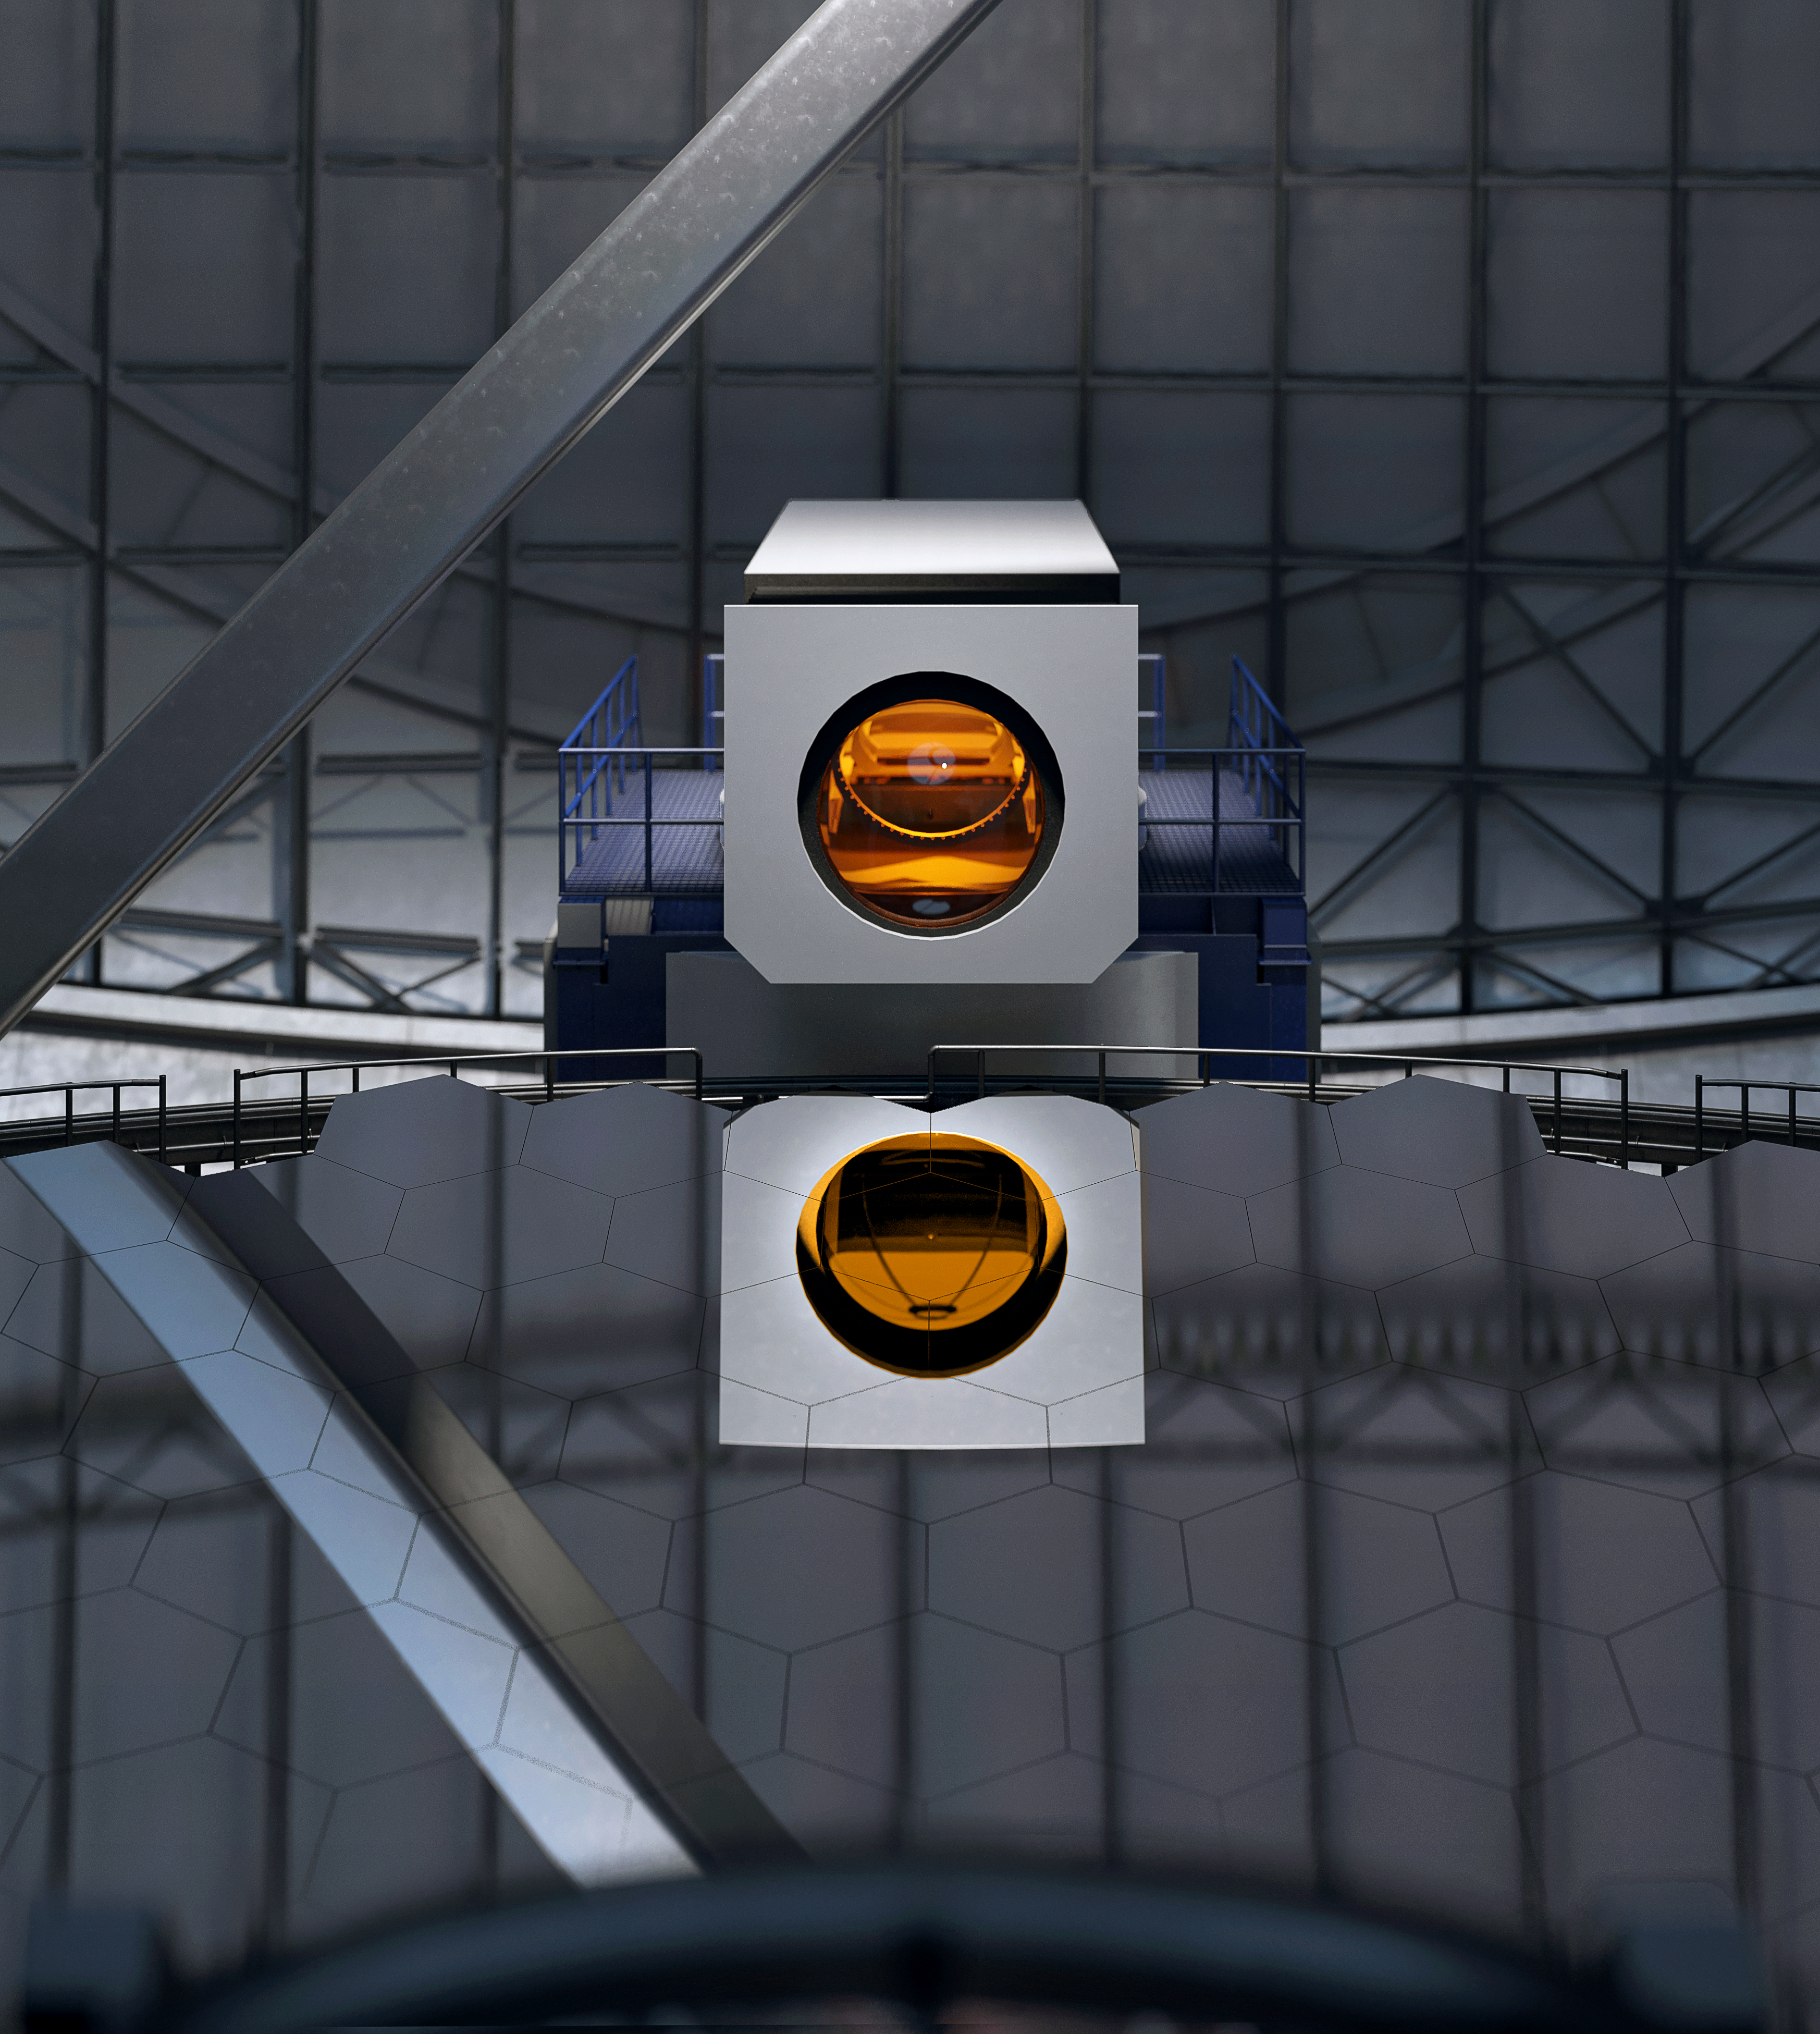

Thirty Meter Telescope

Artist impression of the Thirty Meter Telescope.

Credit: TMT International Observatory